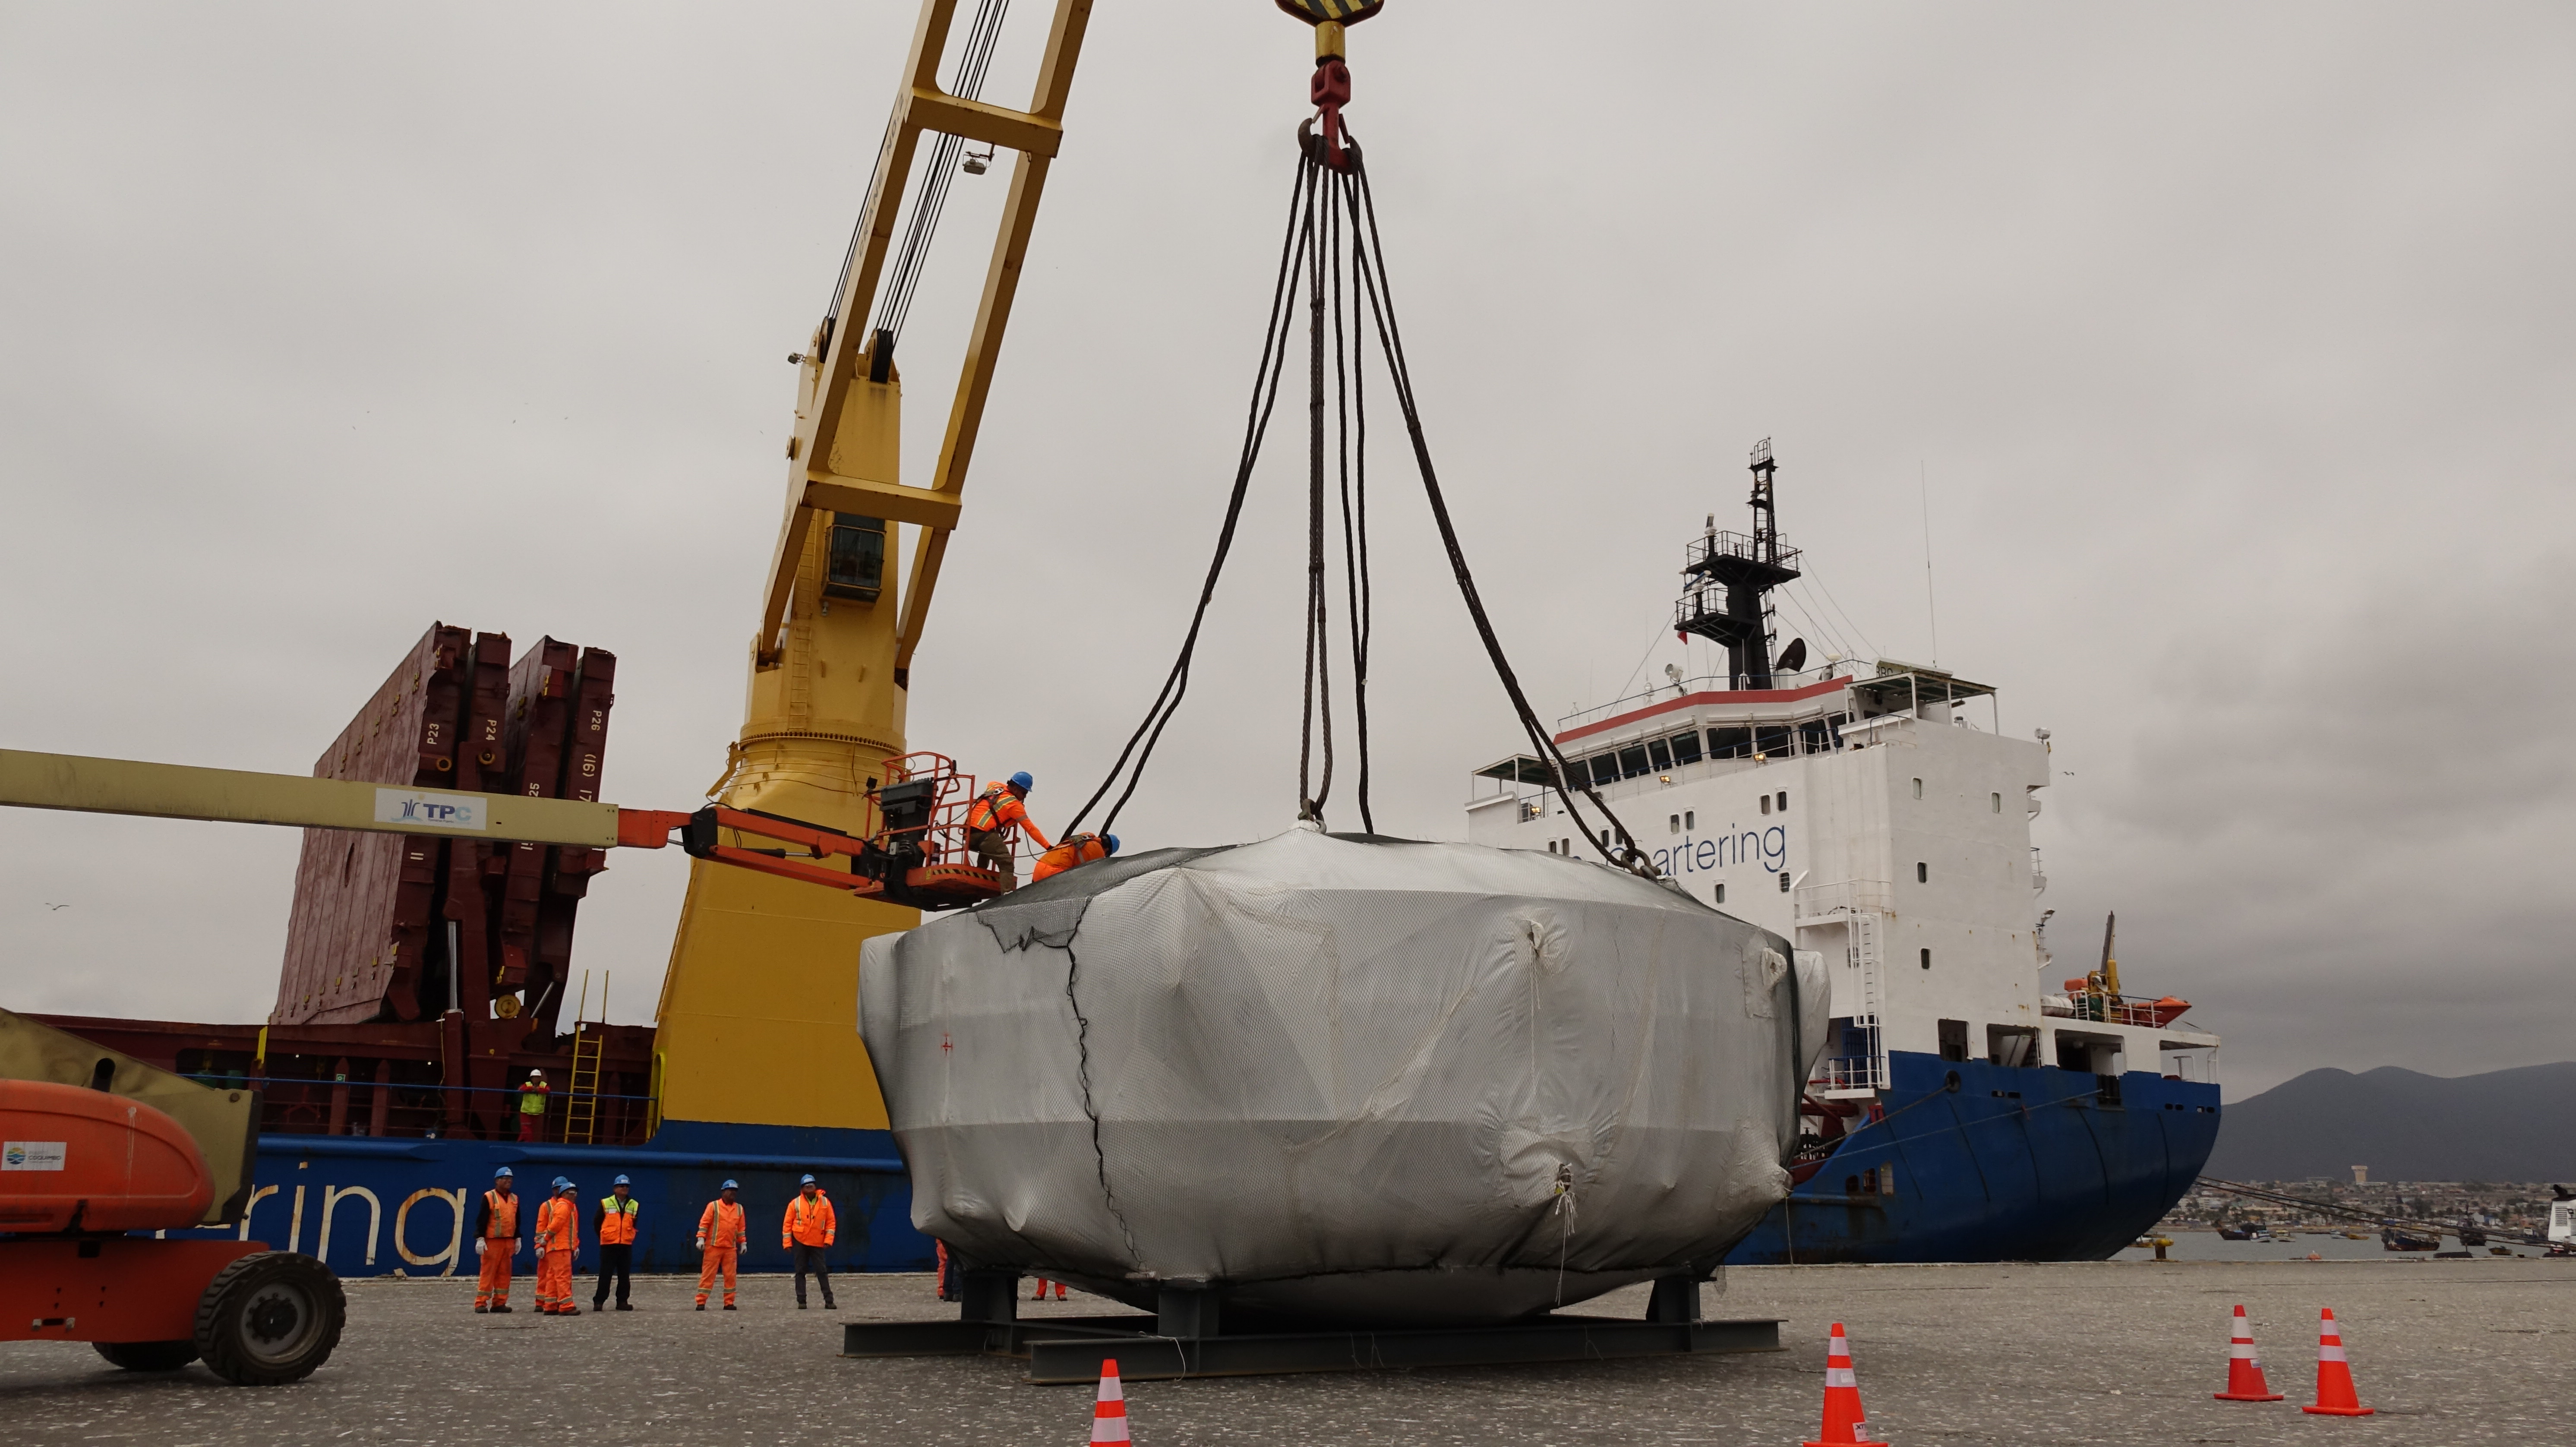

Coating Chamber Arrives in Chile

The LSST Coating Chamber arrived at the Port of Coquimbo on October 25th, after a ocean voyage that began on September 7th in Antwerp, Belgium. For four days after its arrival, the Coating Chamber was prepared, split into two pieces (top and bottom), and loaded onto the specialized transport vehicles that will carry it to the summit of Cerro Pachón.

Credit: Rubin Observatory/NSF/AURA